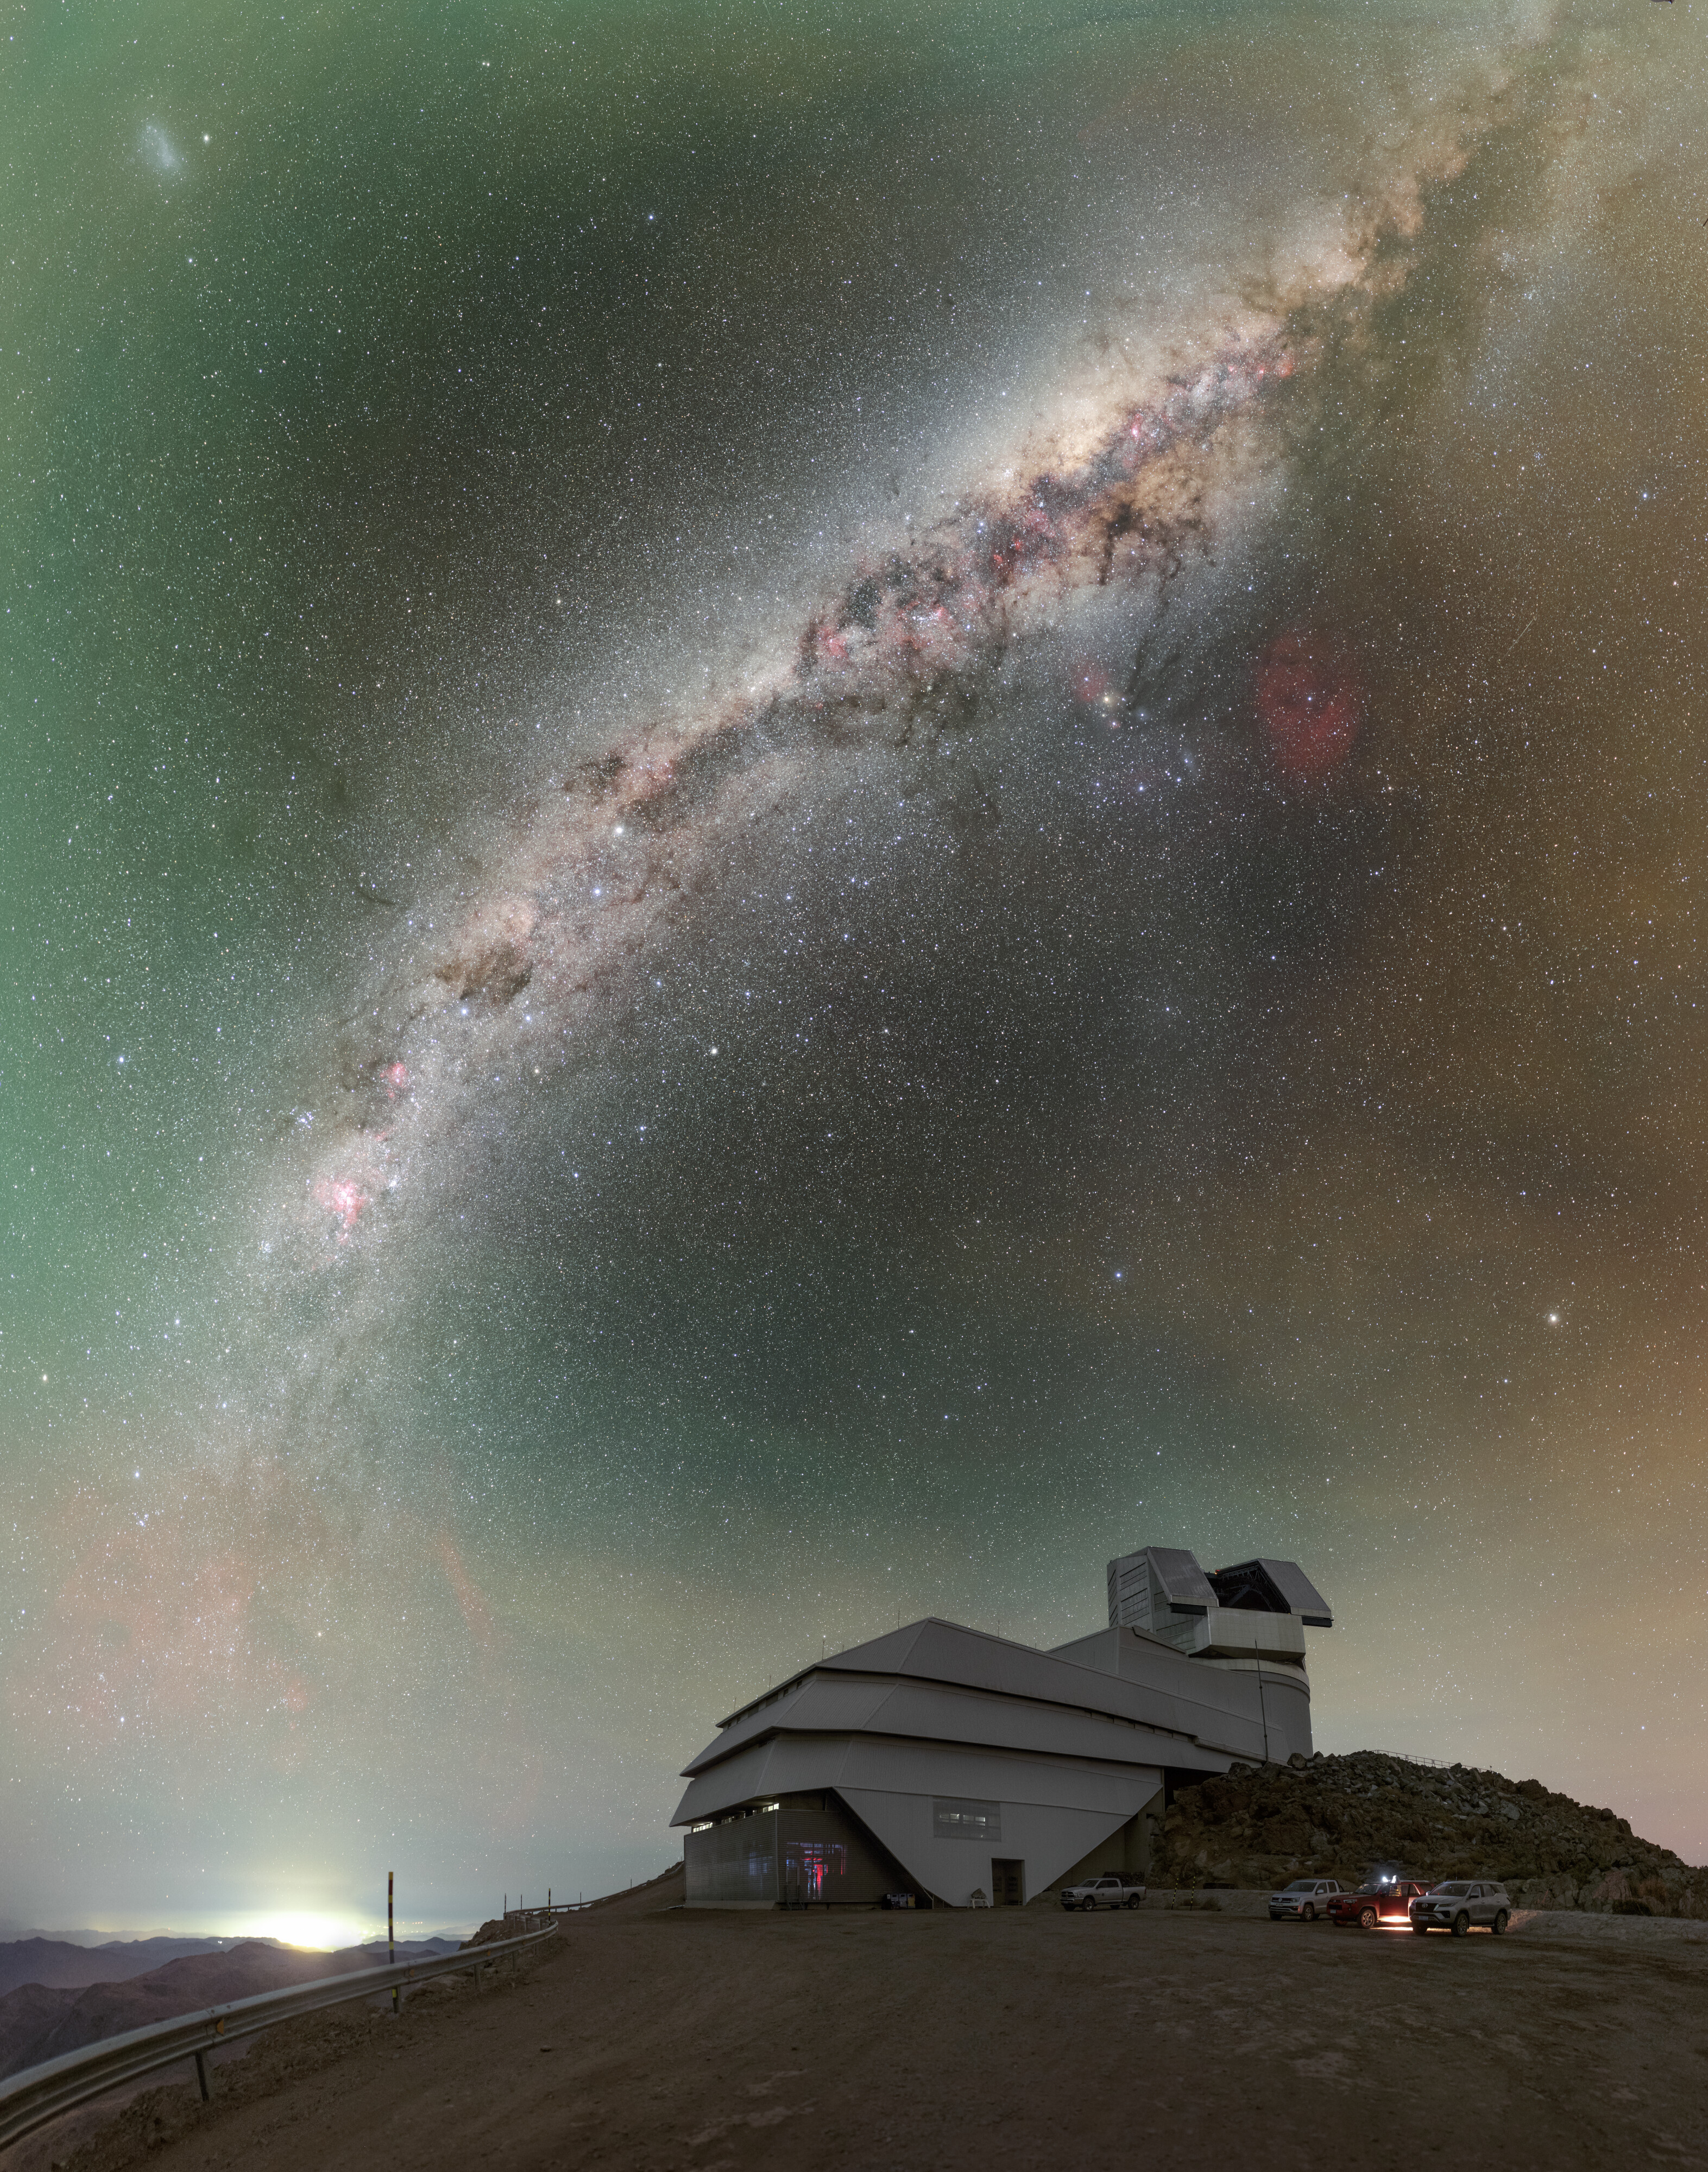

Rubin During First Look Observation Campaign

NSF–DOE Vera C. Rubin Observatory atop Cerro Pachón during the First Look observation campaign. See the 360-degree panorama, fulldome, and zoomed-out version of this image.

Credit: RubinObs/NOIRLab/SLAC/NSF/DOE/AURA/P. Horálek (Institute of Physics in Opava)